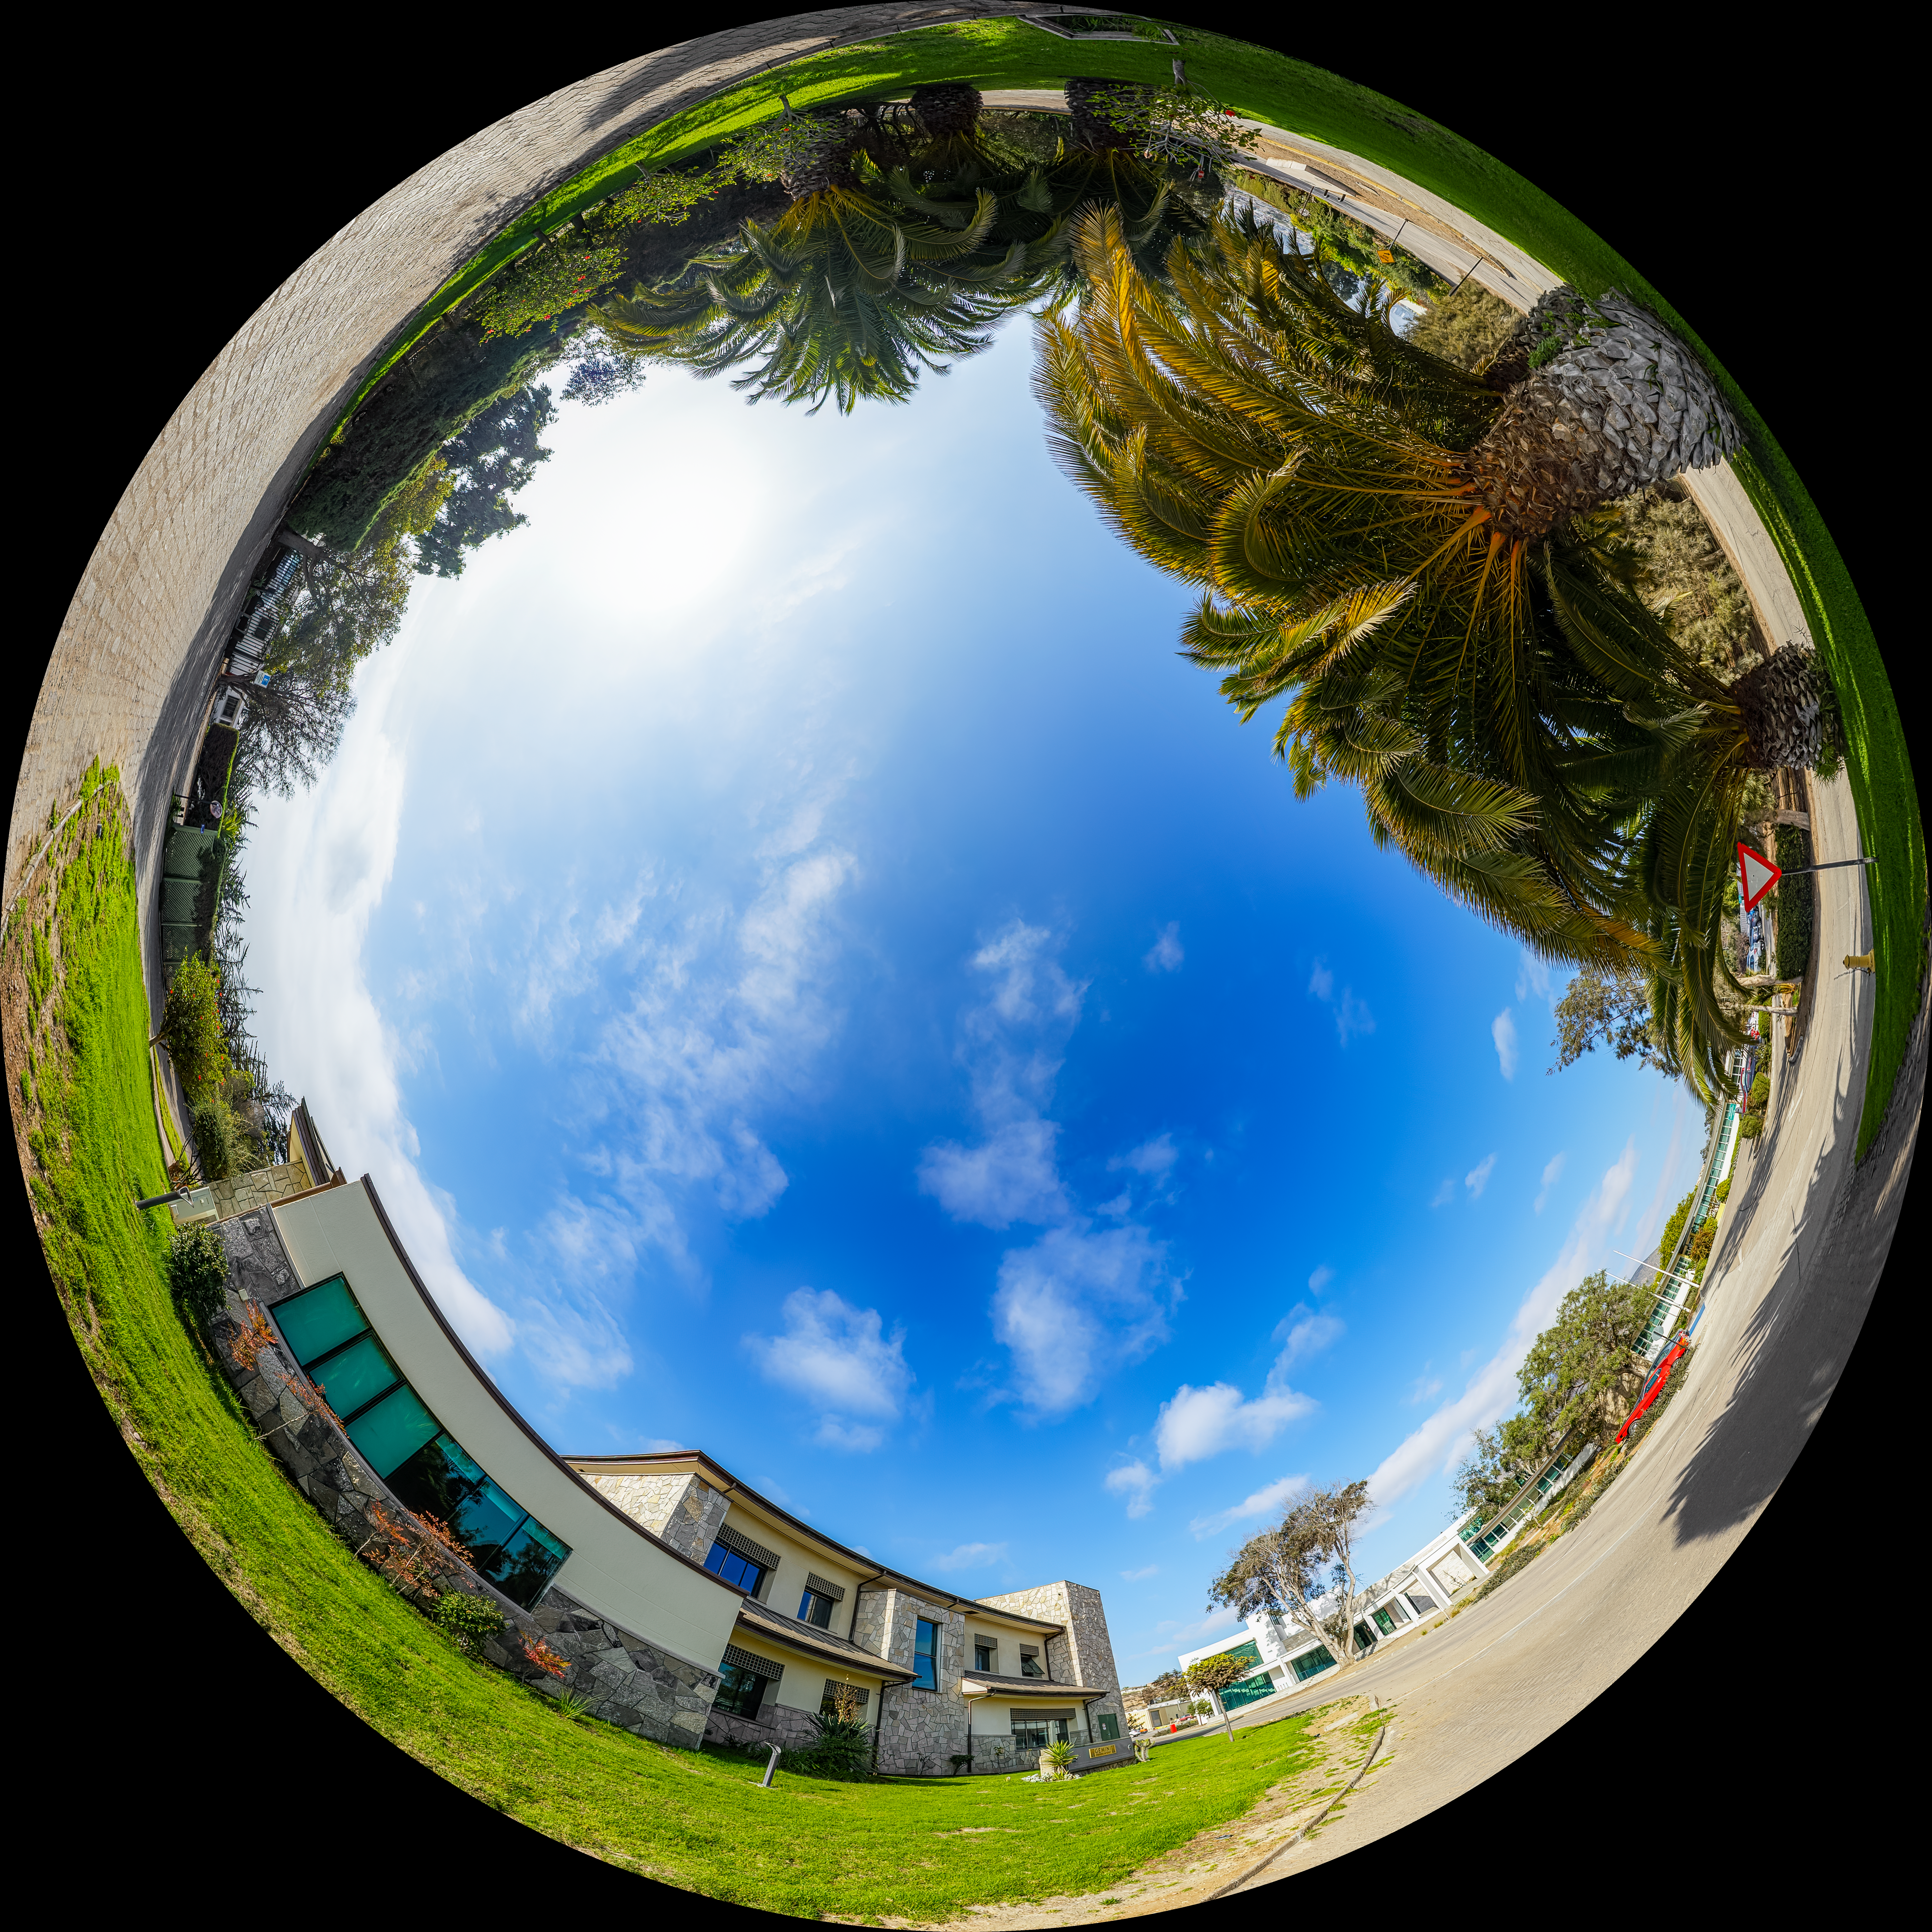

AURA Recinto Building C Fulldome

A fulldome view of the AURA Recinto Building C in La Serena, Chile.

A 360 panorama version of this image can be found here.

Credit: NOIRLab/NSF/AURA/P. Horálek